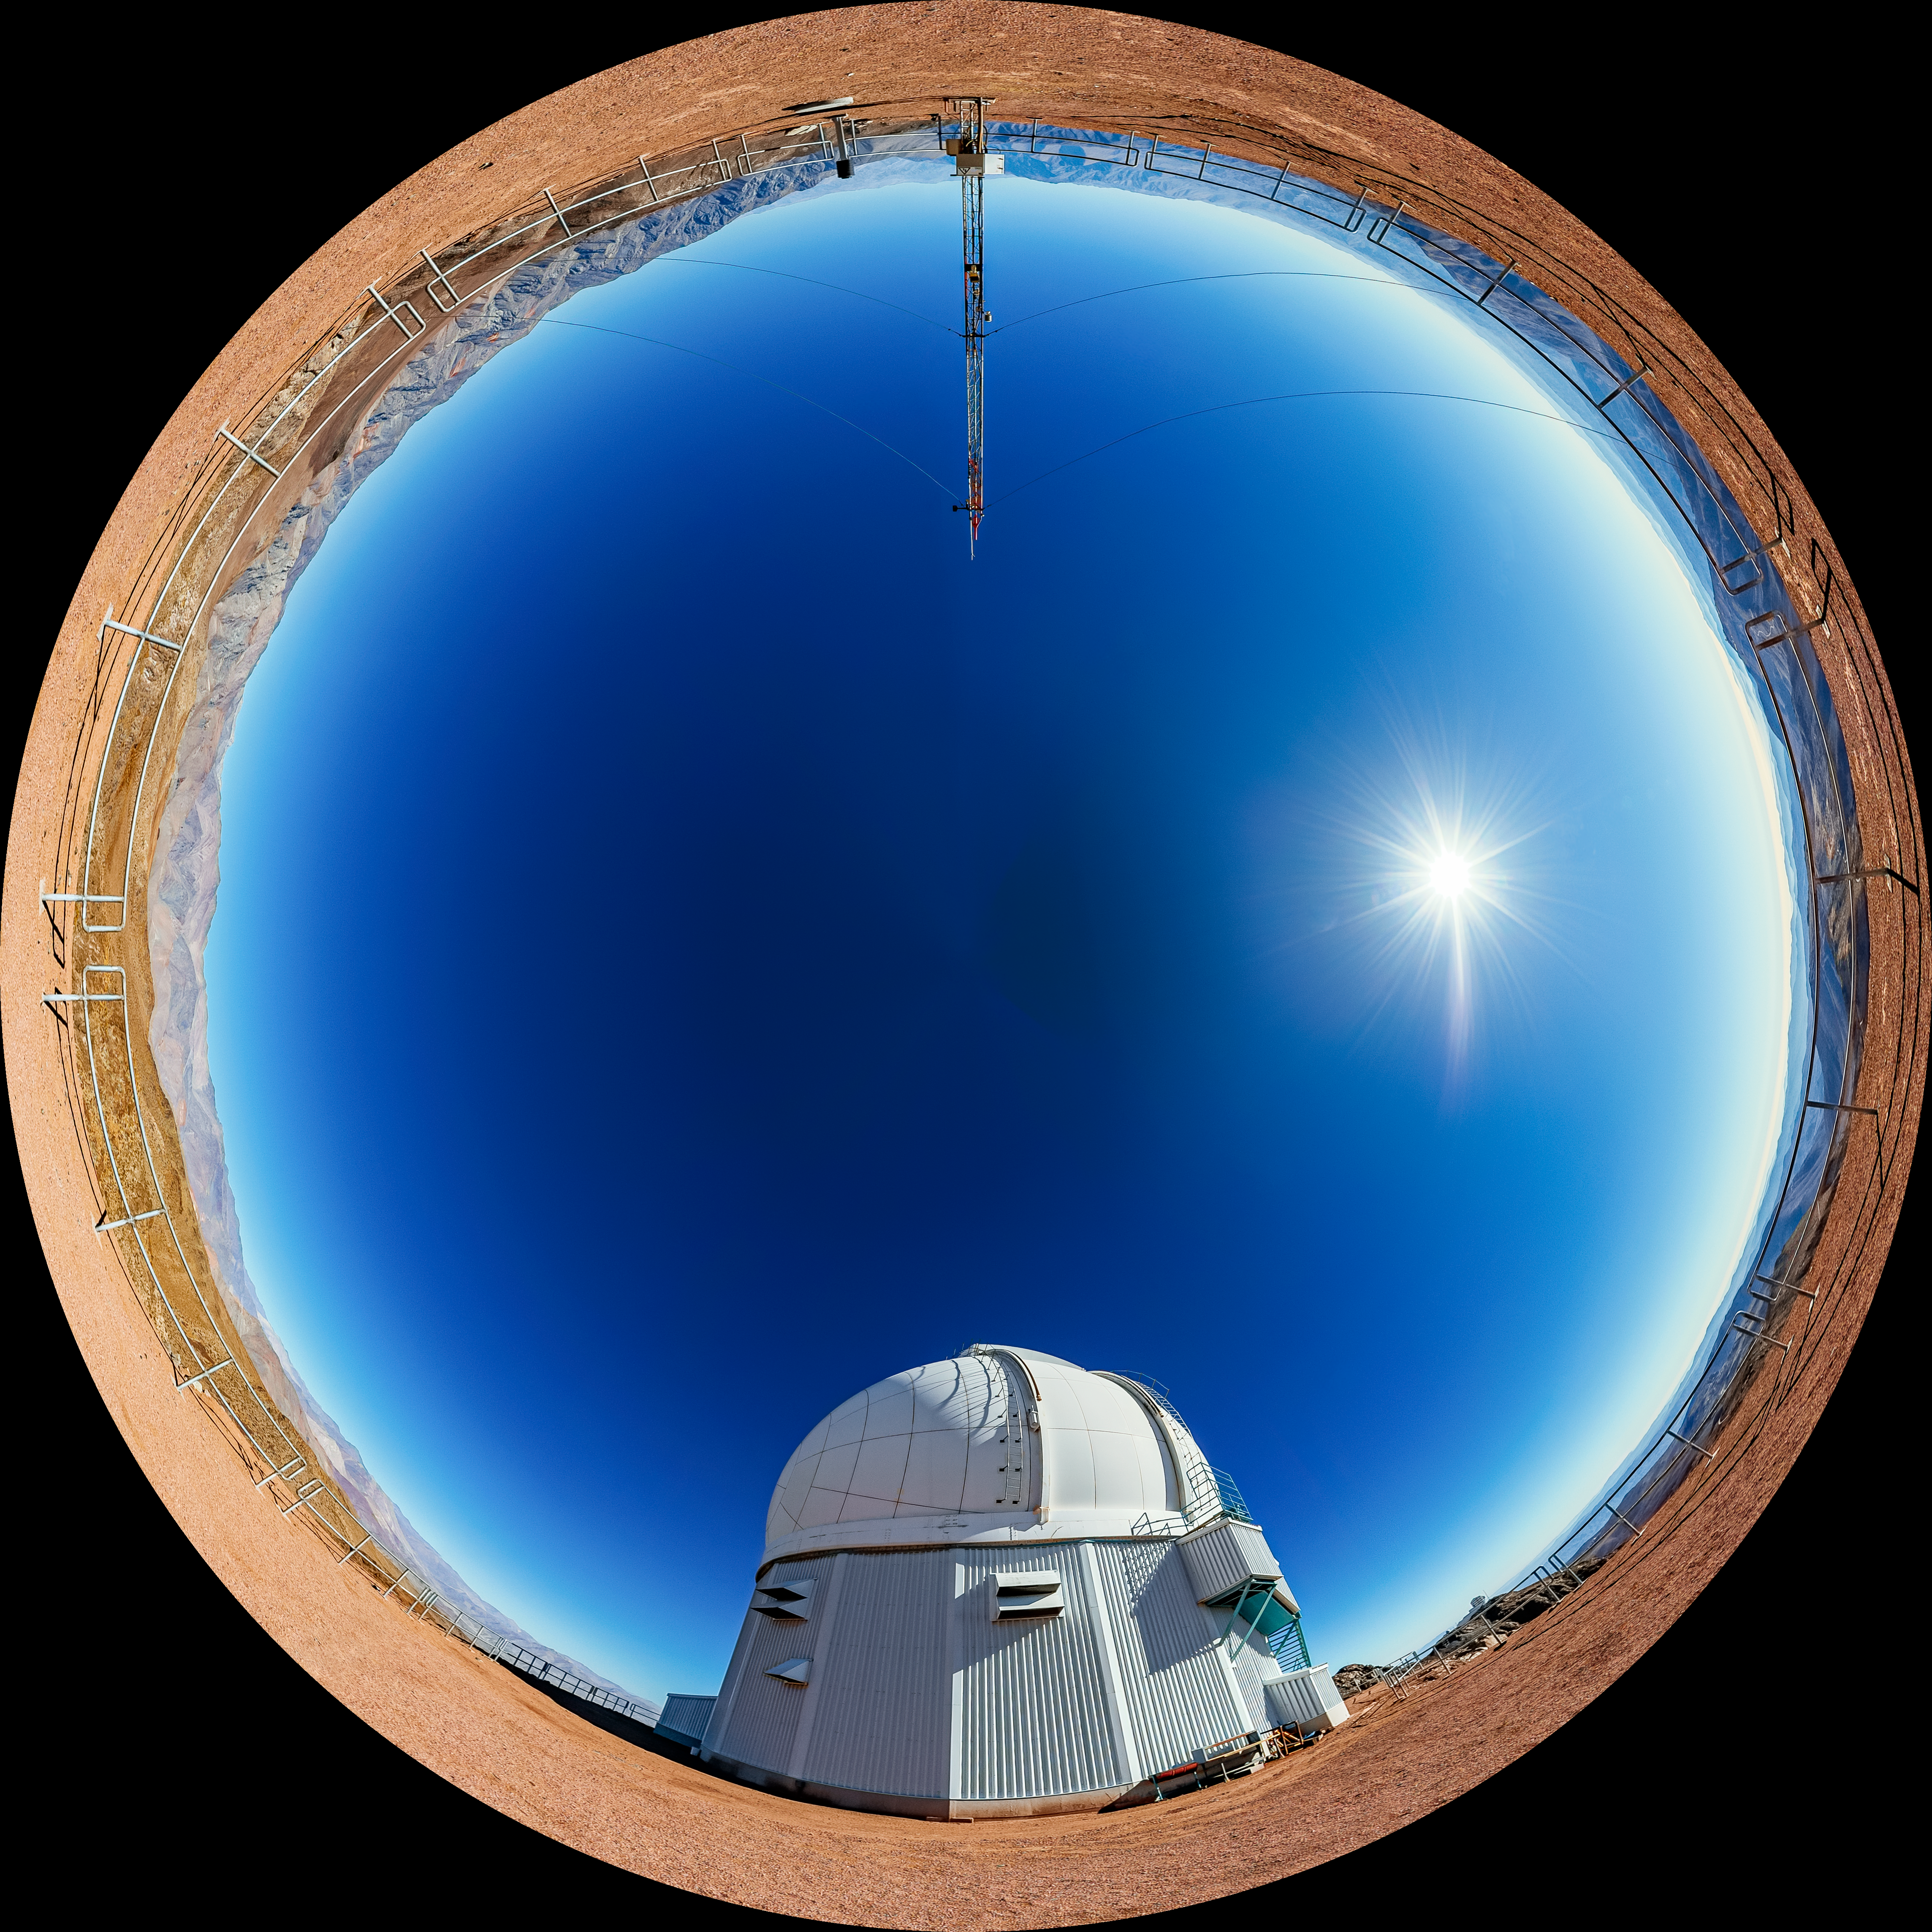

SOAR Telescope Fulldome

A fulldome view of the 4.1-meter Southern Astrophysical Research (SOAR) Telescope at Cerro Pachón, Chile.

A 360 panorama version of this image can be found here.

Credit: NOIRLab/NSF/AURA/ T. Matsopoulos